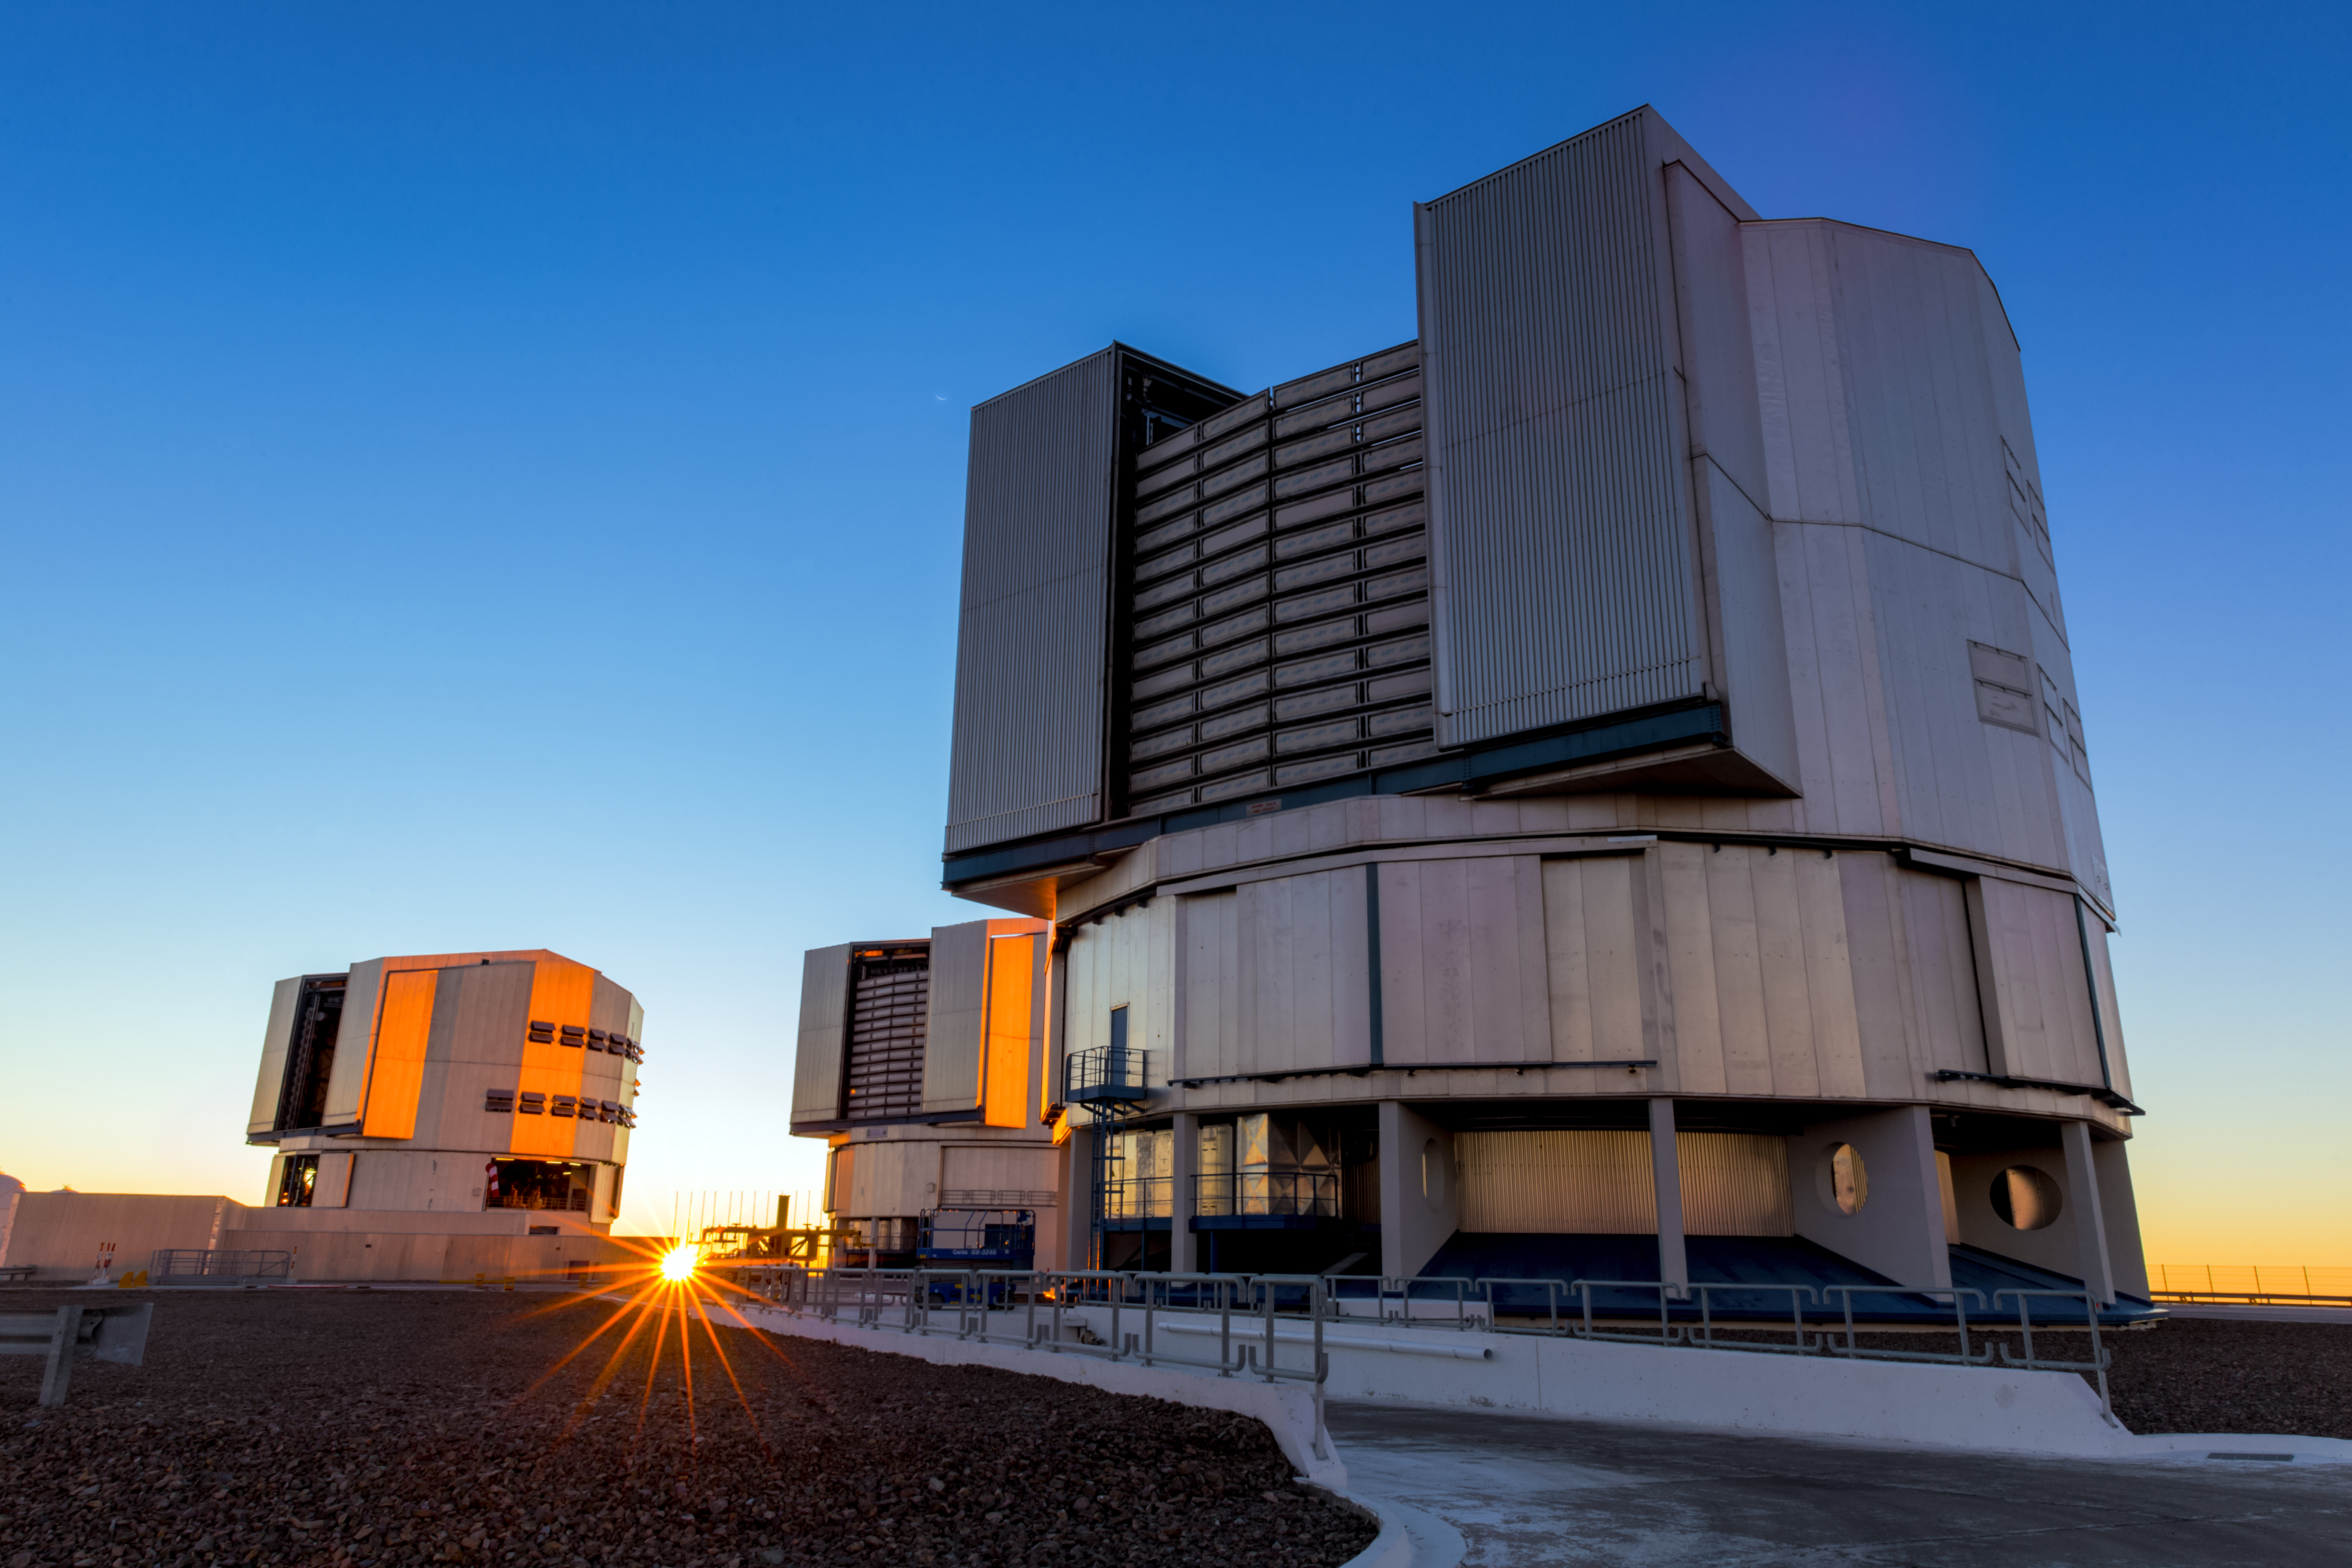

The Sun sets over VLT Unit Telescopes

Sunset rays illuminate the VLT Unit Telescopes, a few minutes before they begin operations for the night. The Very Large Telescope (VLT) is based at the Cerro Paranal site in the Atacama Desert of northern Chile. The faint and inverted crescent moon of the southern hemisphere can be seen at the left upper edge of the telescope, surrounded by the blue sky of twilight.

Credit: ESO/M. Claro